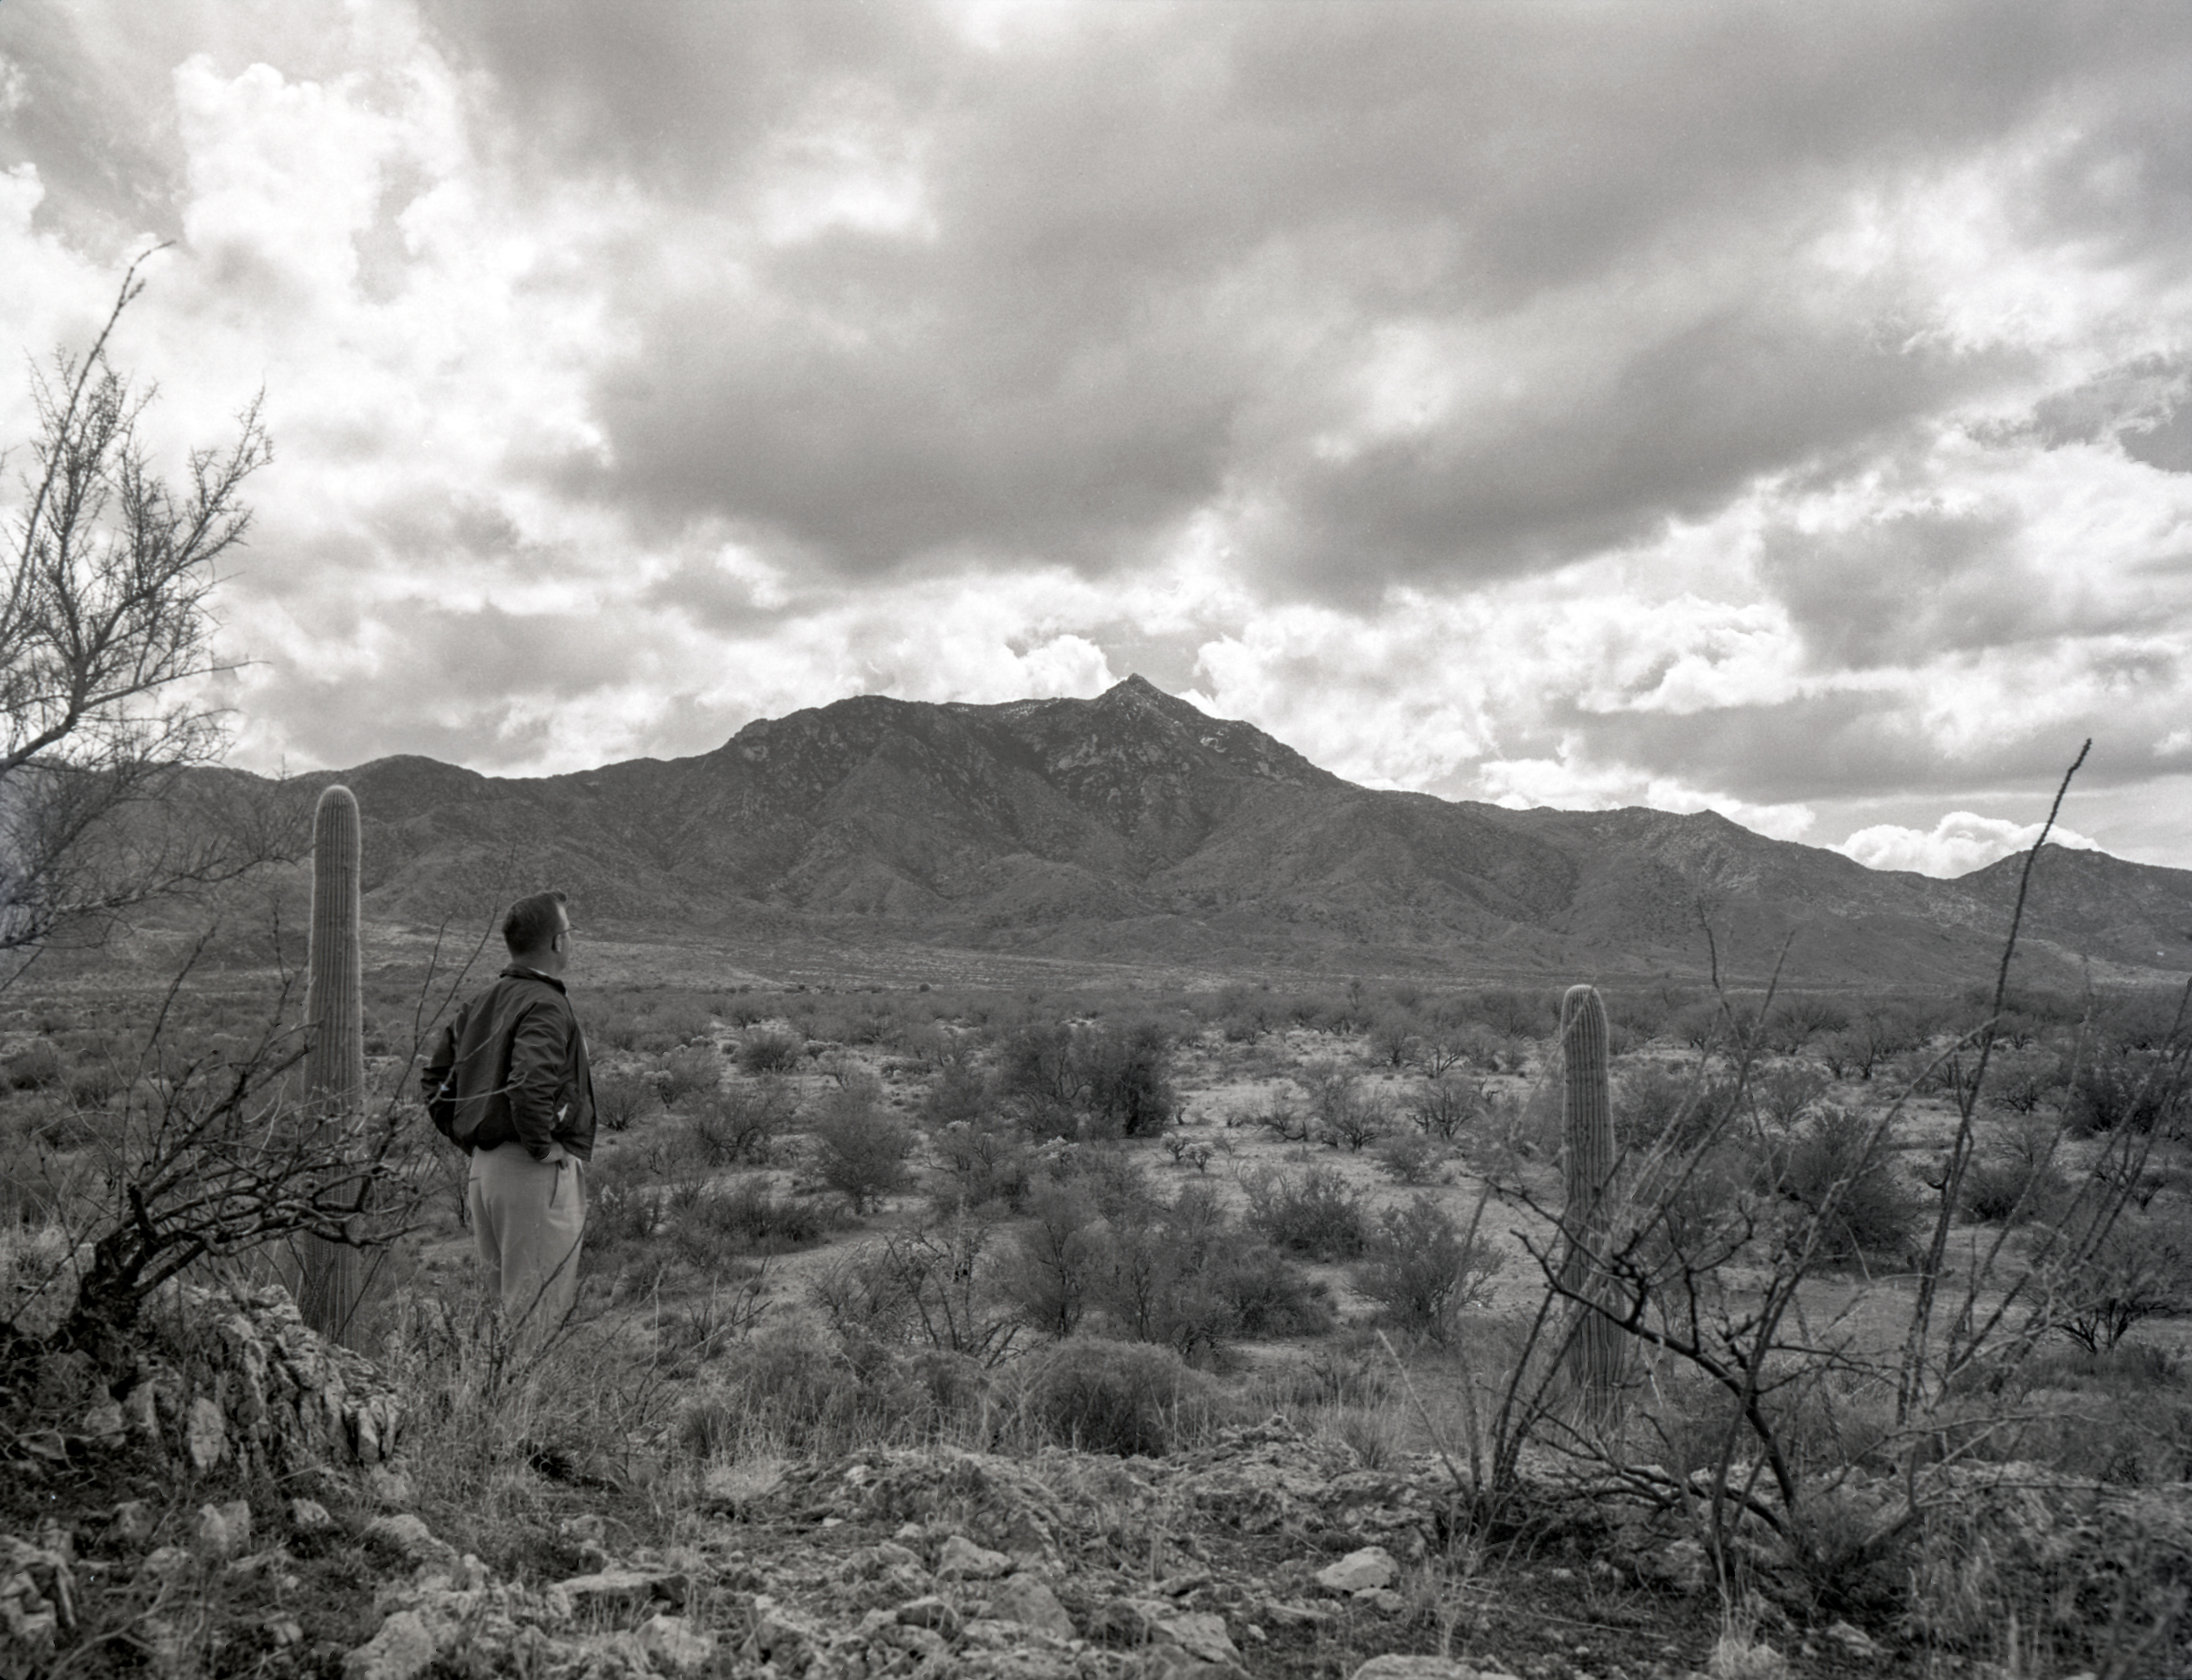

Kitt Peak from Valley, 1958

This image is stored at NOIRLab Headquarters in Tucson, Arizona. For the original negative of this image, see KPNO Negatives envelope 432-439, 450. It was captured in 1958.

This image is shows Kitt Peak from the valley, Aden Meinel.

This image is part of NSF NOIRLab’s historical archives.

Credit: KPNO/NOIRLab/NSF/AURA